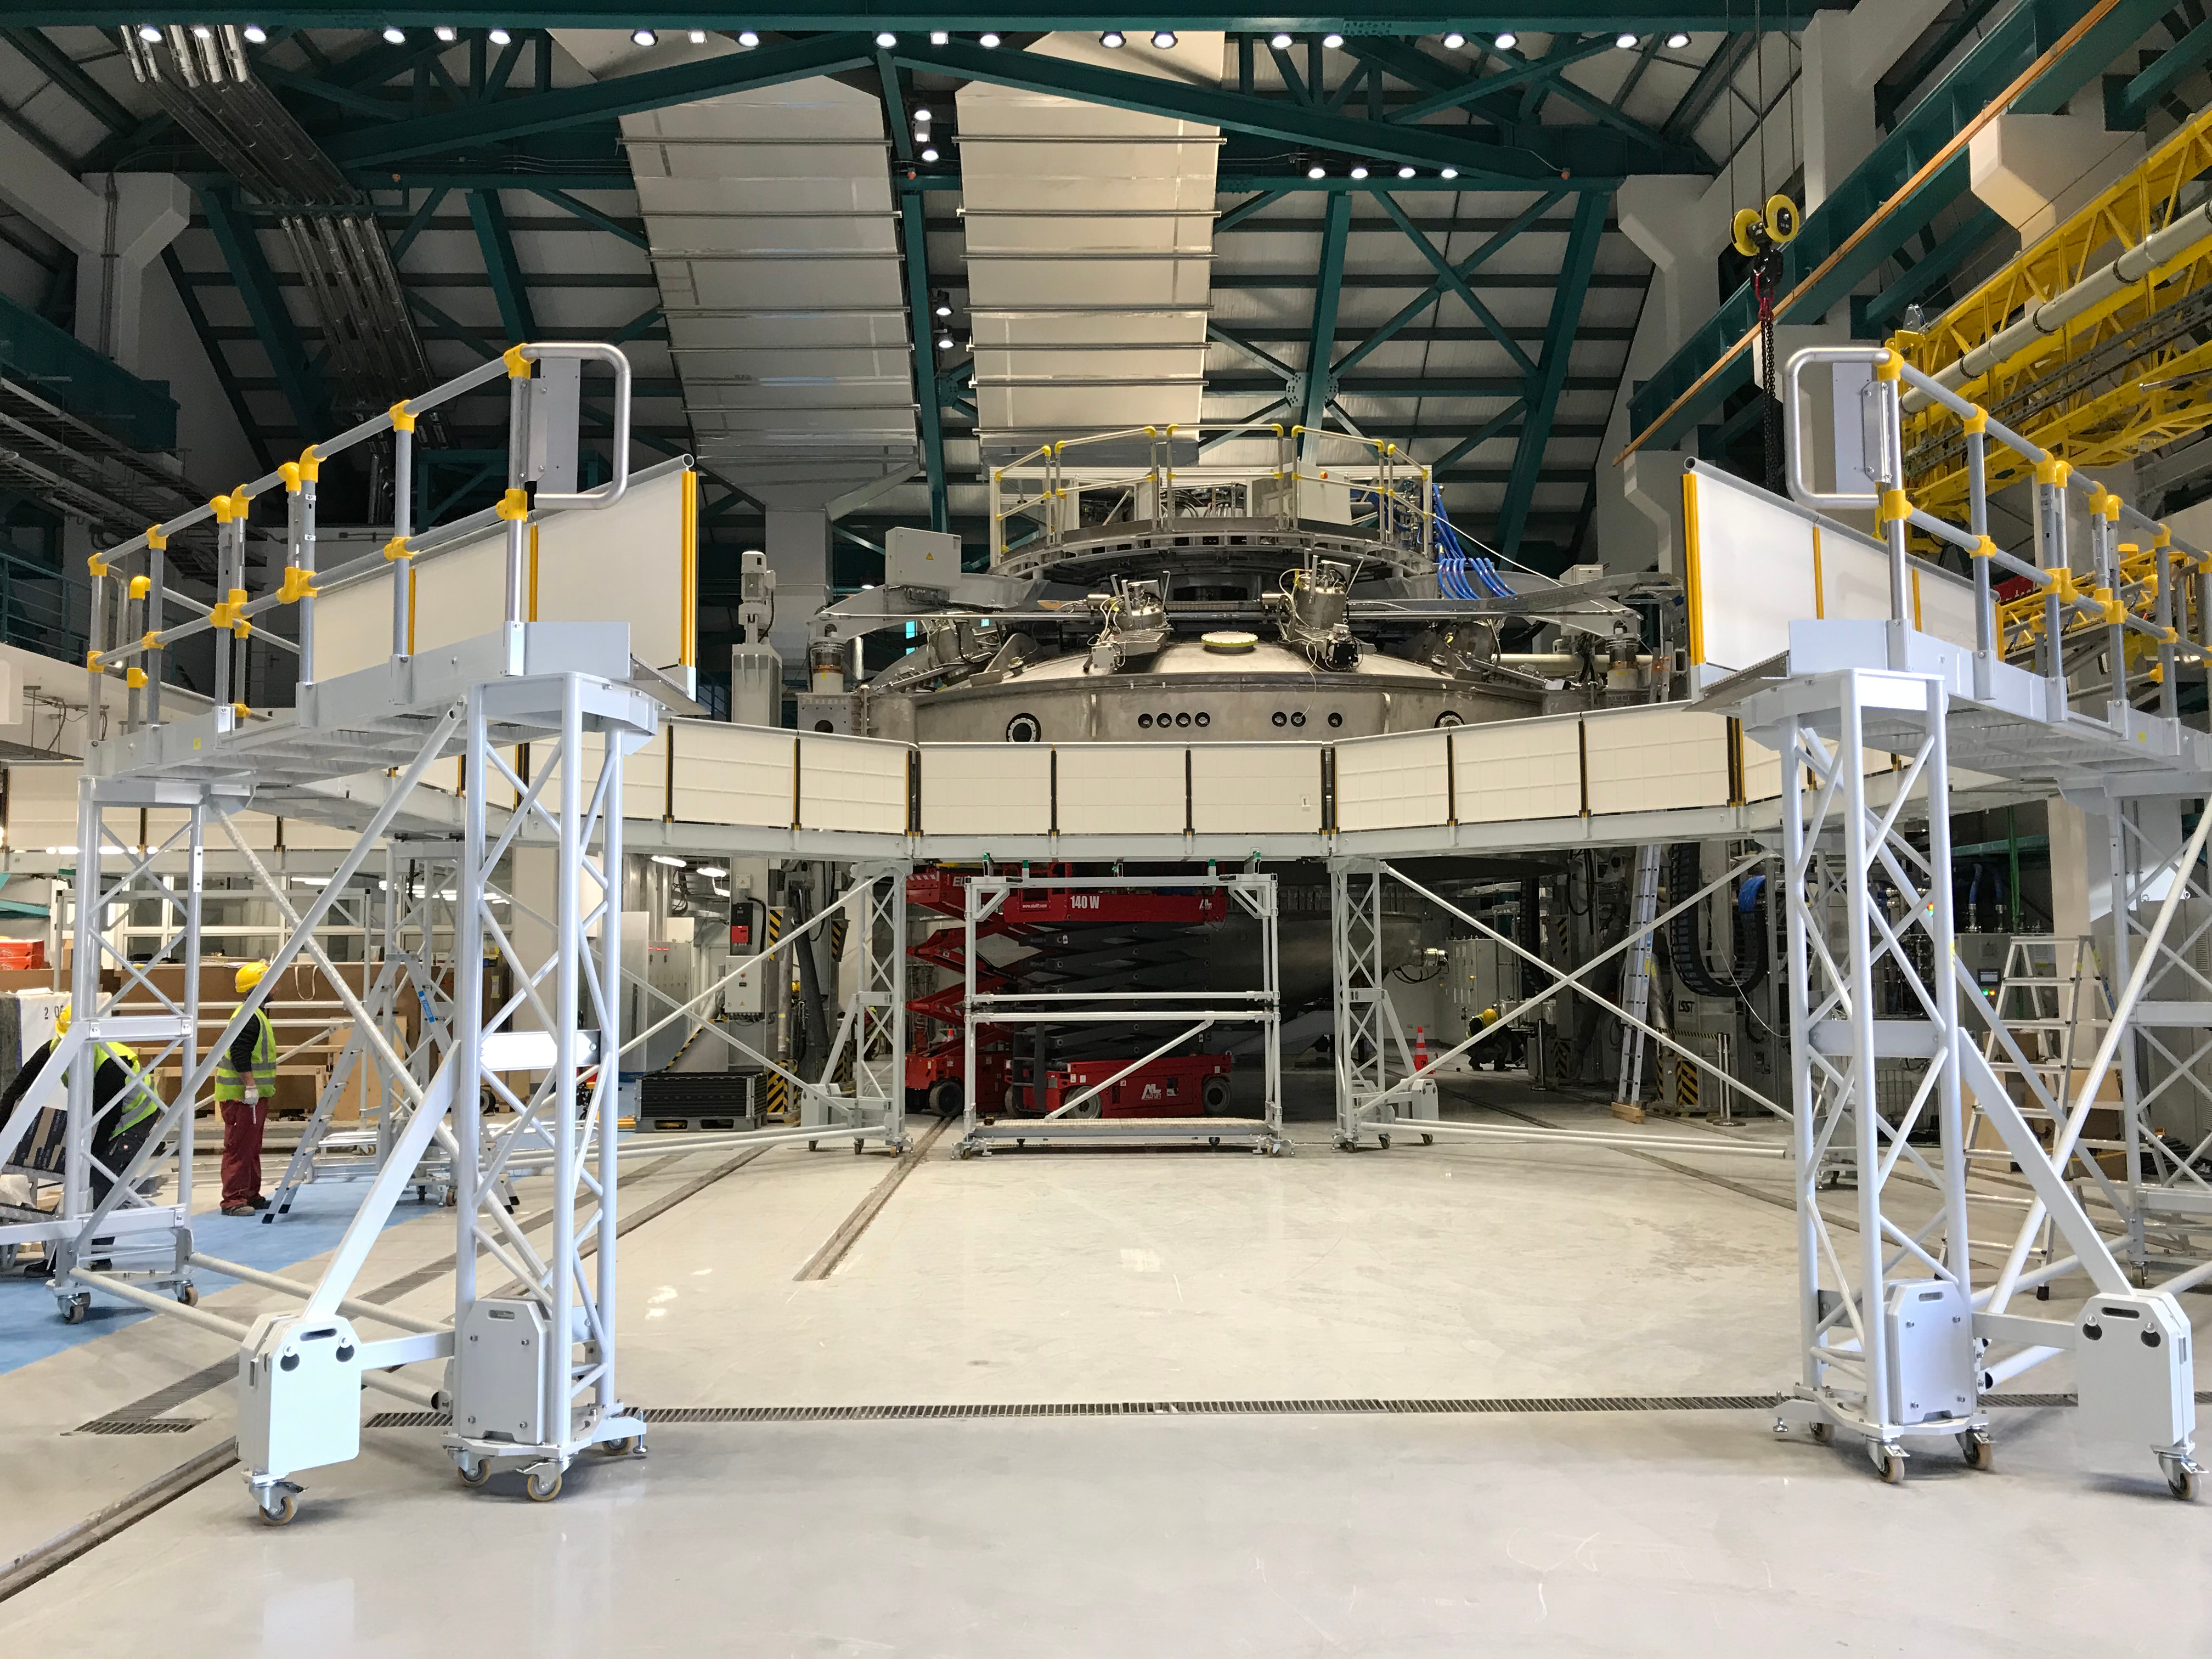

Coating Plant Assembly on Summit

A crew from Von Ardenne, the LSST Coating Chamber vendor, is currently onsite at the LSST summit facility building, performing work on the Coating Chamber, which arrived at the summit in November 2018. According to Tomislav Vucina, LSST Coatings Engineer, "The LSST Coating Chamber will be the largest, most modern, and most powerful mirror coating mechanism used by any telescope in the world." The Coating Chamber, which was constructed in Germany, is now beginning a six-month program of “assembly, integration, and commissioning,” which refers to installation of all components of the Coating Plant, and the testing necessary to ensure that everything works the way it’s supposed to. After final acceptance, and after both LSST mirrors arrive, the Coating Plant will be used to coat the Primary/Tertiary Mirror (M1M3) with aluminum, and the Secondary Mirror (M2) with silver.

Credit: Rubin Observatory/NSF/AURA